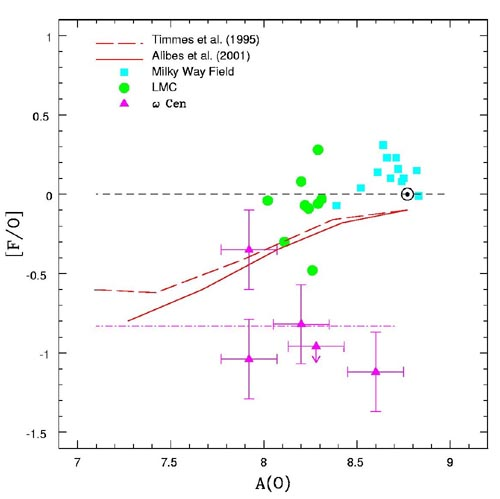

Ratio of fluorine to oxygen abundance versus oxygen

The ratio of fluorine to oxygen abundance versus oxygen in red giants stars located in the Milky Way, the LMC and ω the rich globular cluster ω Centauri.

Credit: International Gemini Observatory/NOIRLab/NSF/AURA